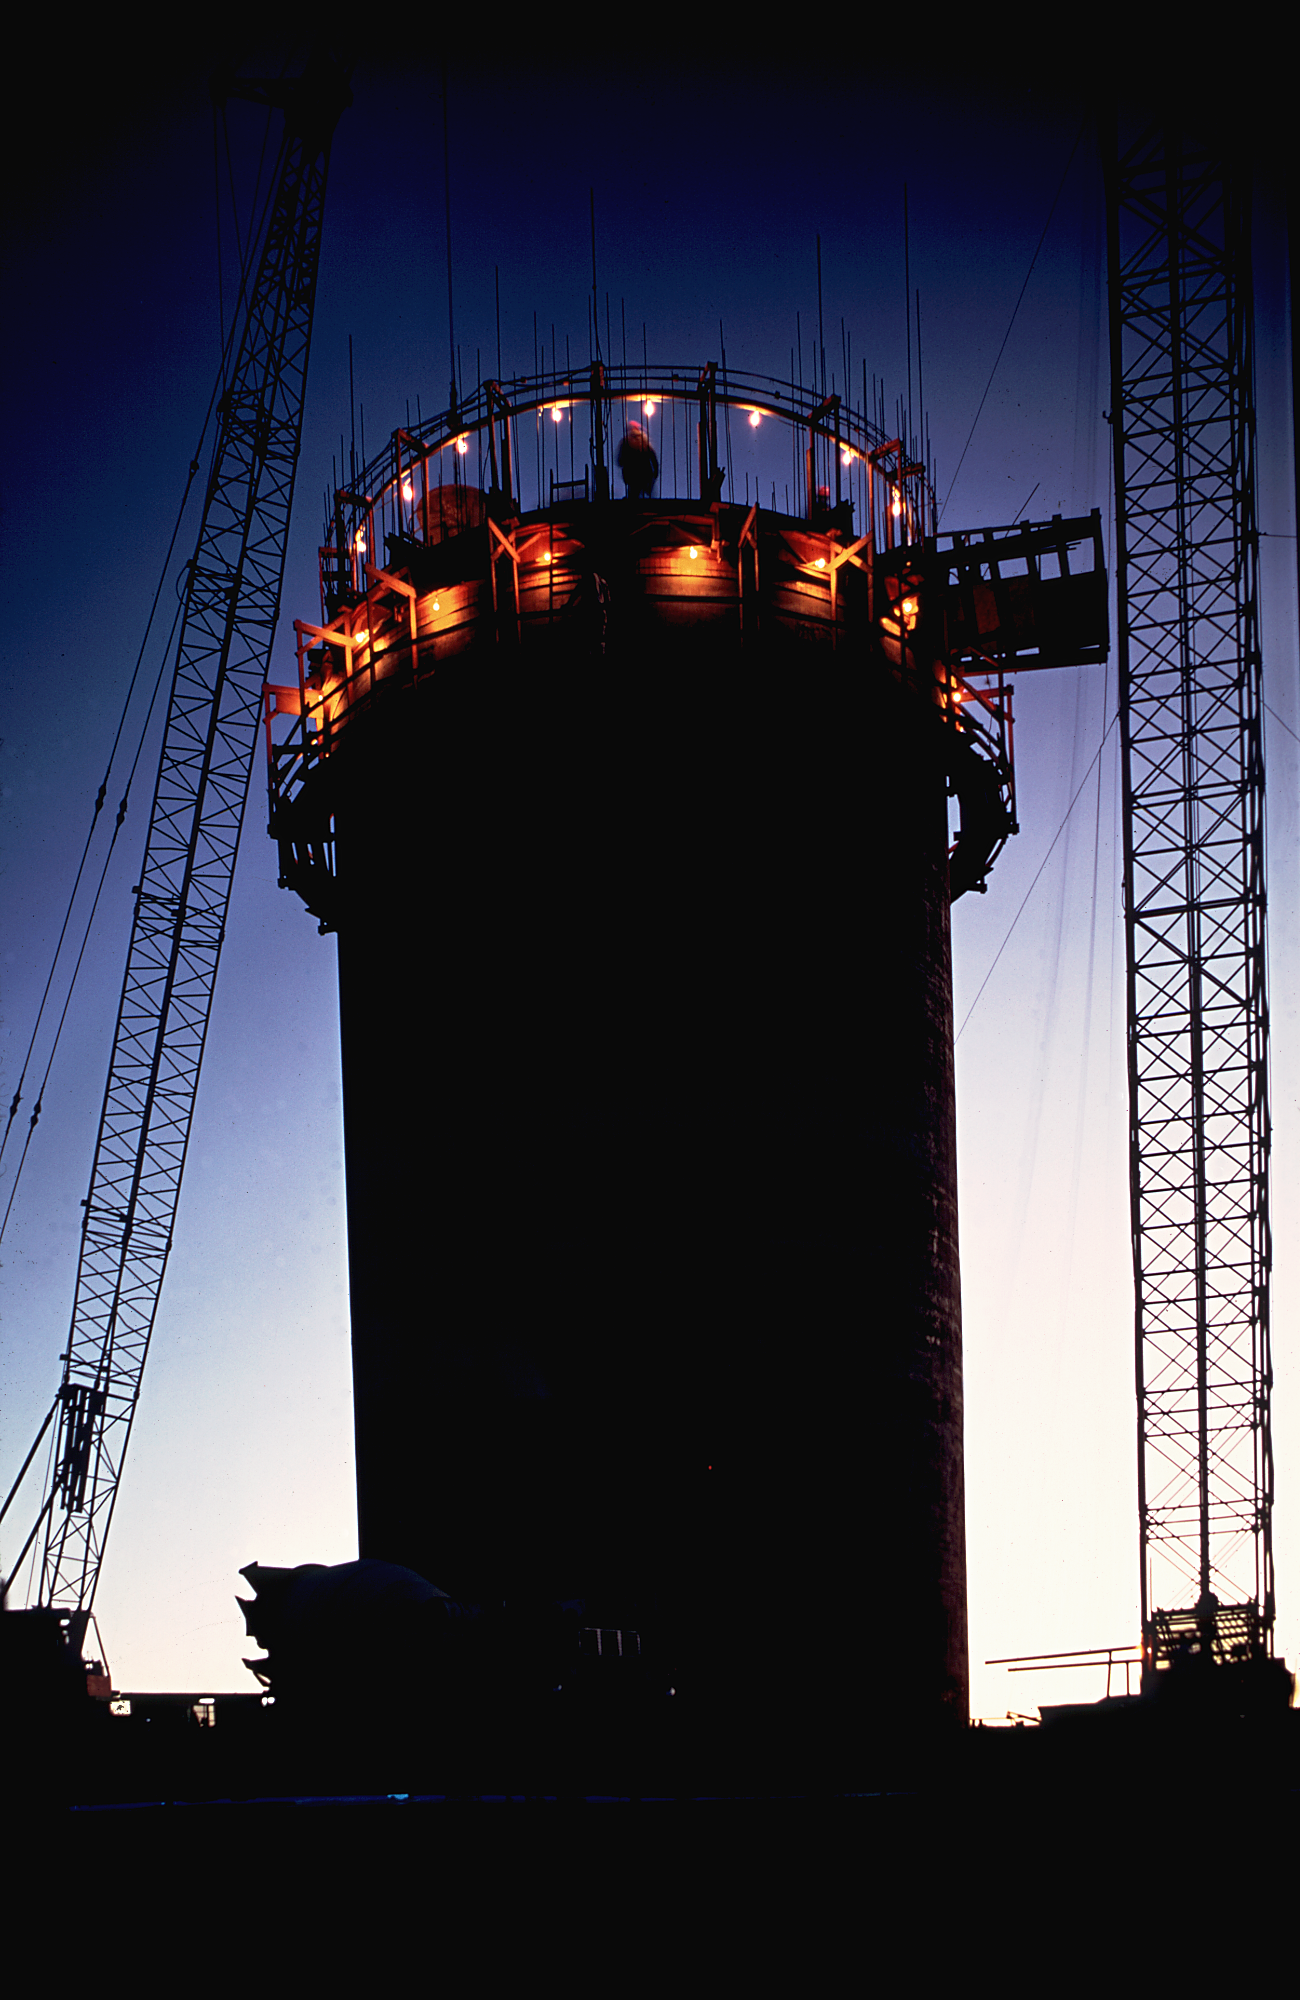

Slip form pier at about 45 feet

The slip-form pier for the 4-meter telescope during construction, seen at night when it was about 45 feet high. From the private collection of Dr David Crawford.

Credit: David Crawford/NOIRLab/NSF/AURA/